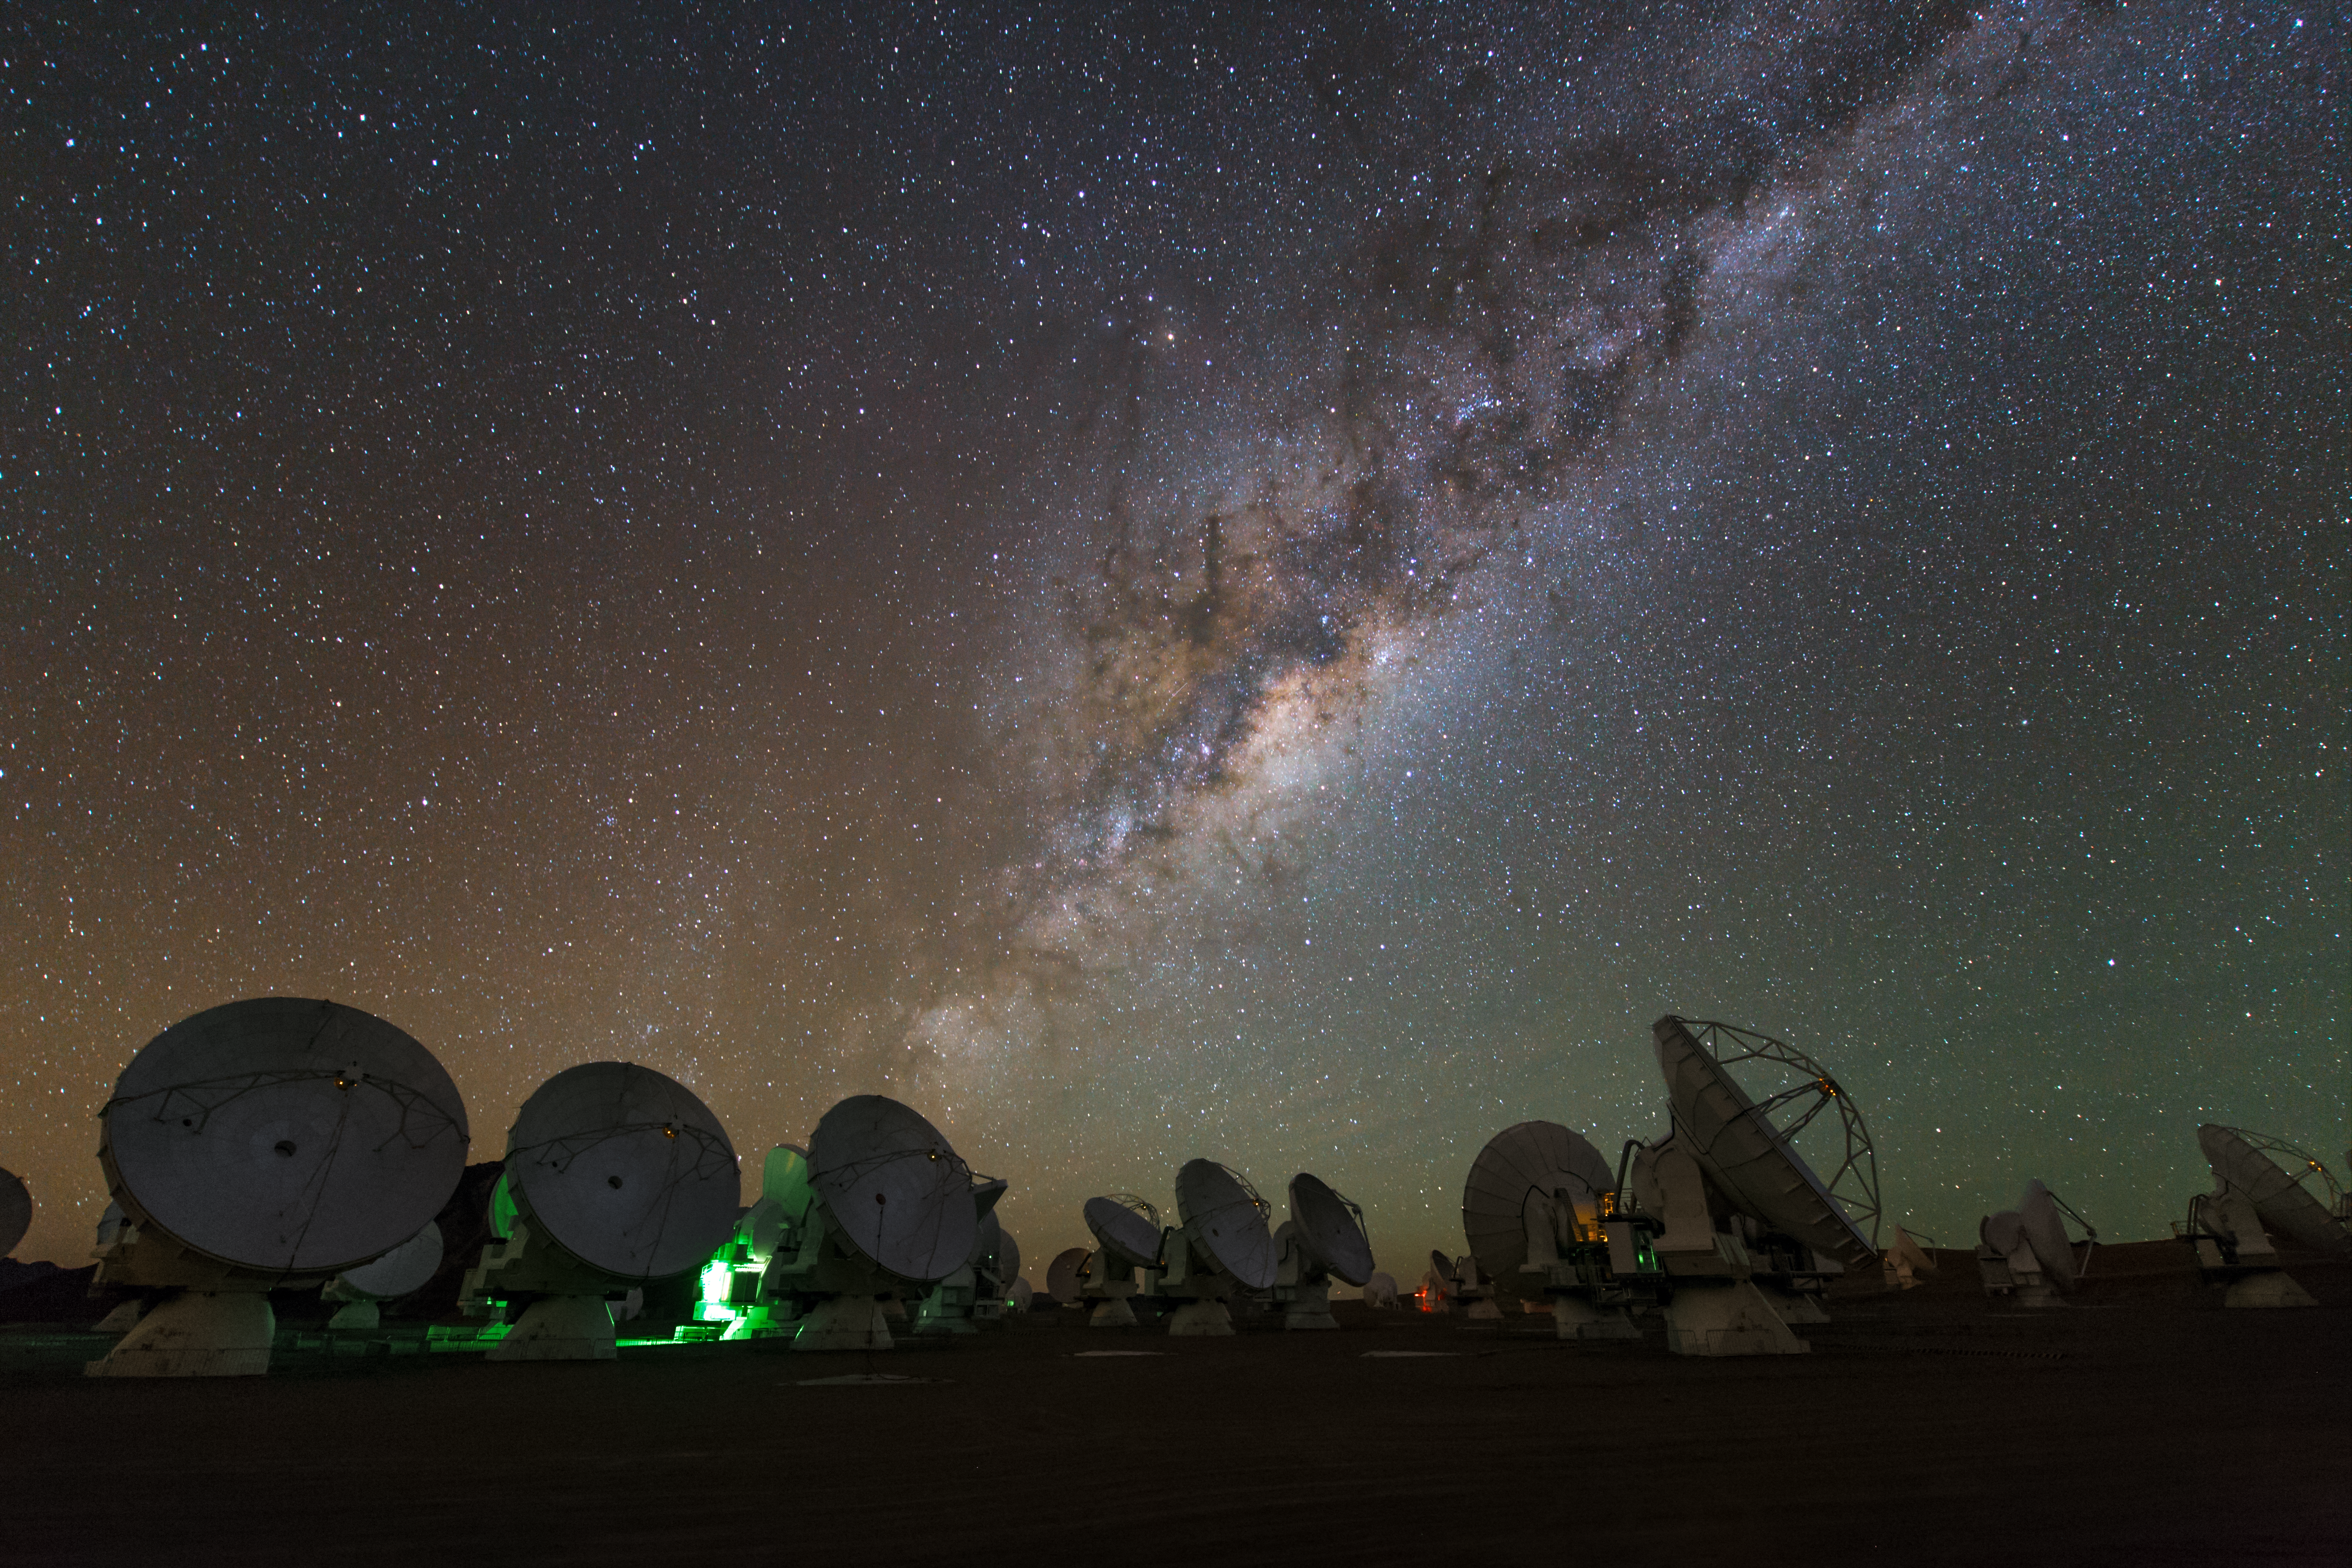

ALMA time-lapse

A time-lapse image of the ALMA array looking up at the stars taken by ESO Photo Ambassador Christoph Malin during the ESO Ultra HD Expedition.

Credit: ESO/ C.Malin